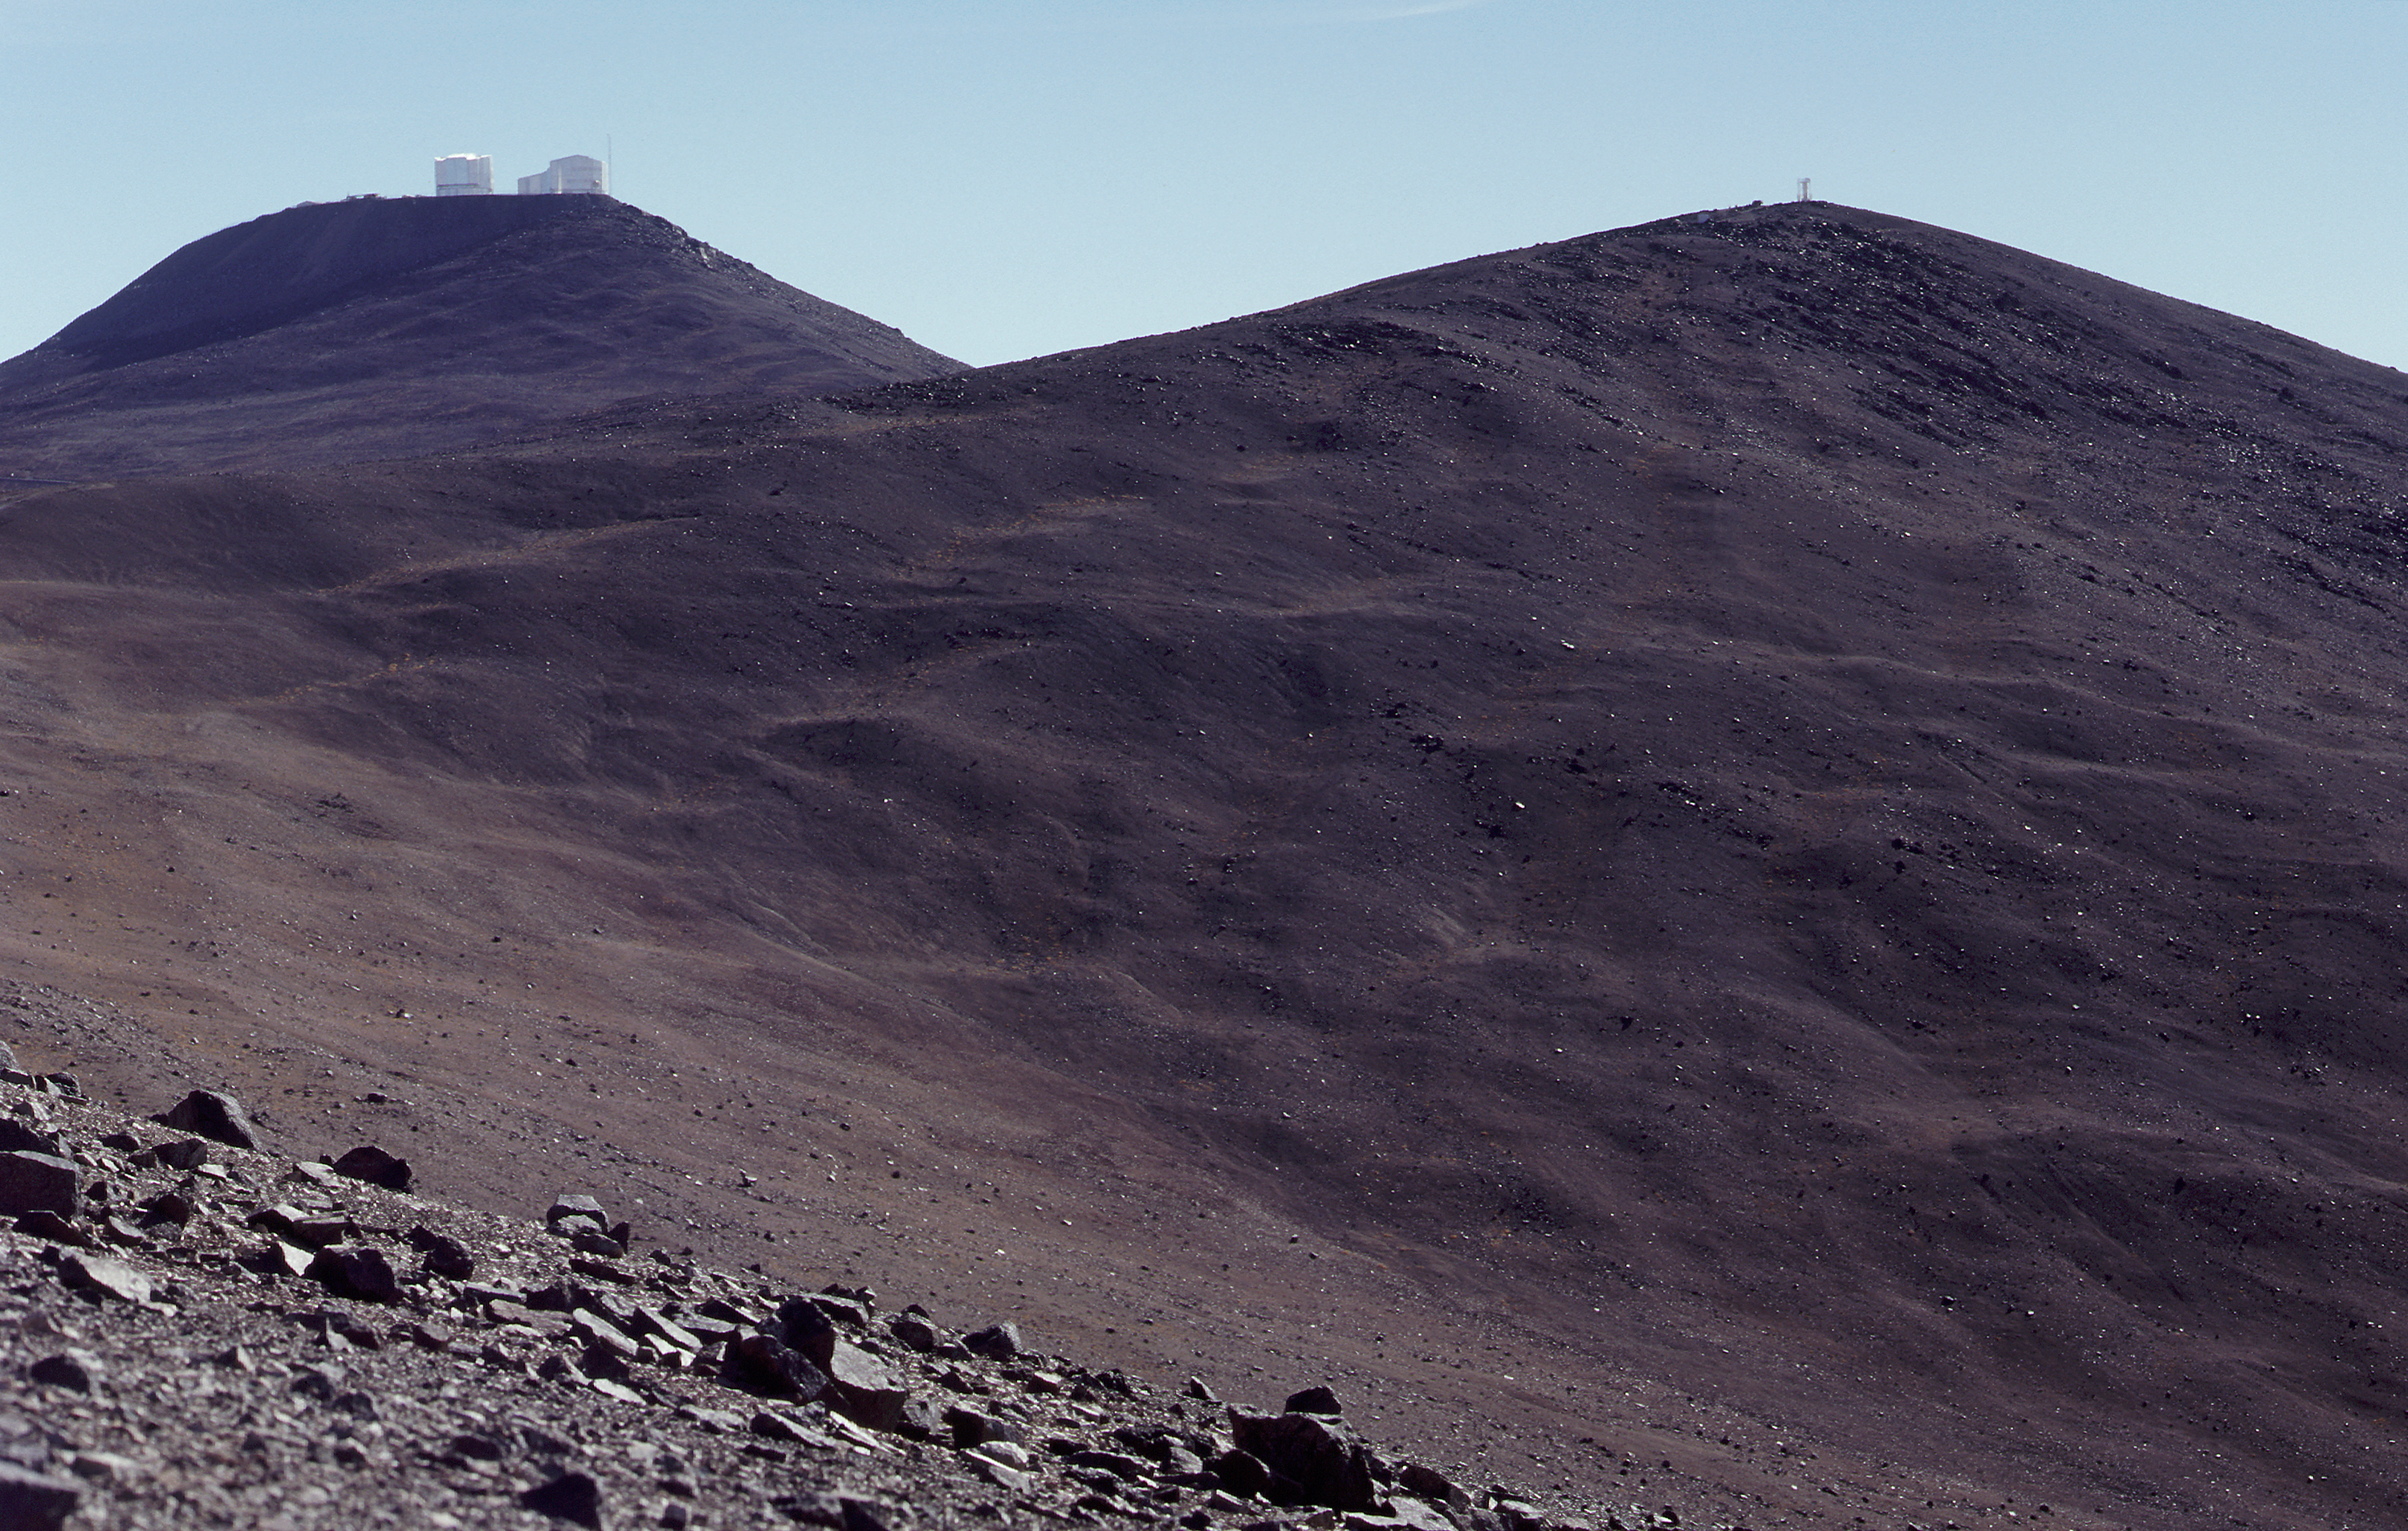

View from NTT Peak

A view from the "NTT Peak" towards south, with the Paranal mountain and the VLT enclosures in the background.

Credit: ESO